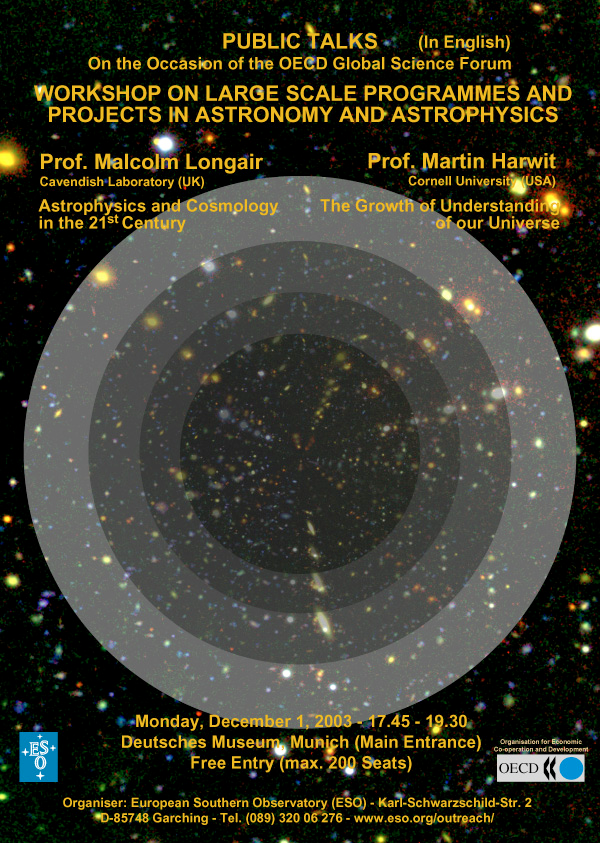

OECD Global Science Forum's Astronomy workshop

OECD Global Science Forum's Astronomy Workshop

Credit: ESO